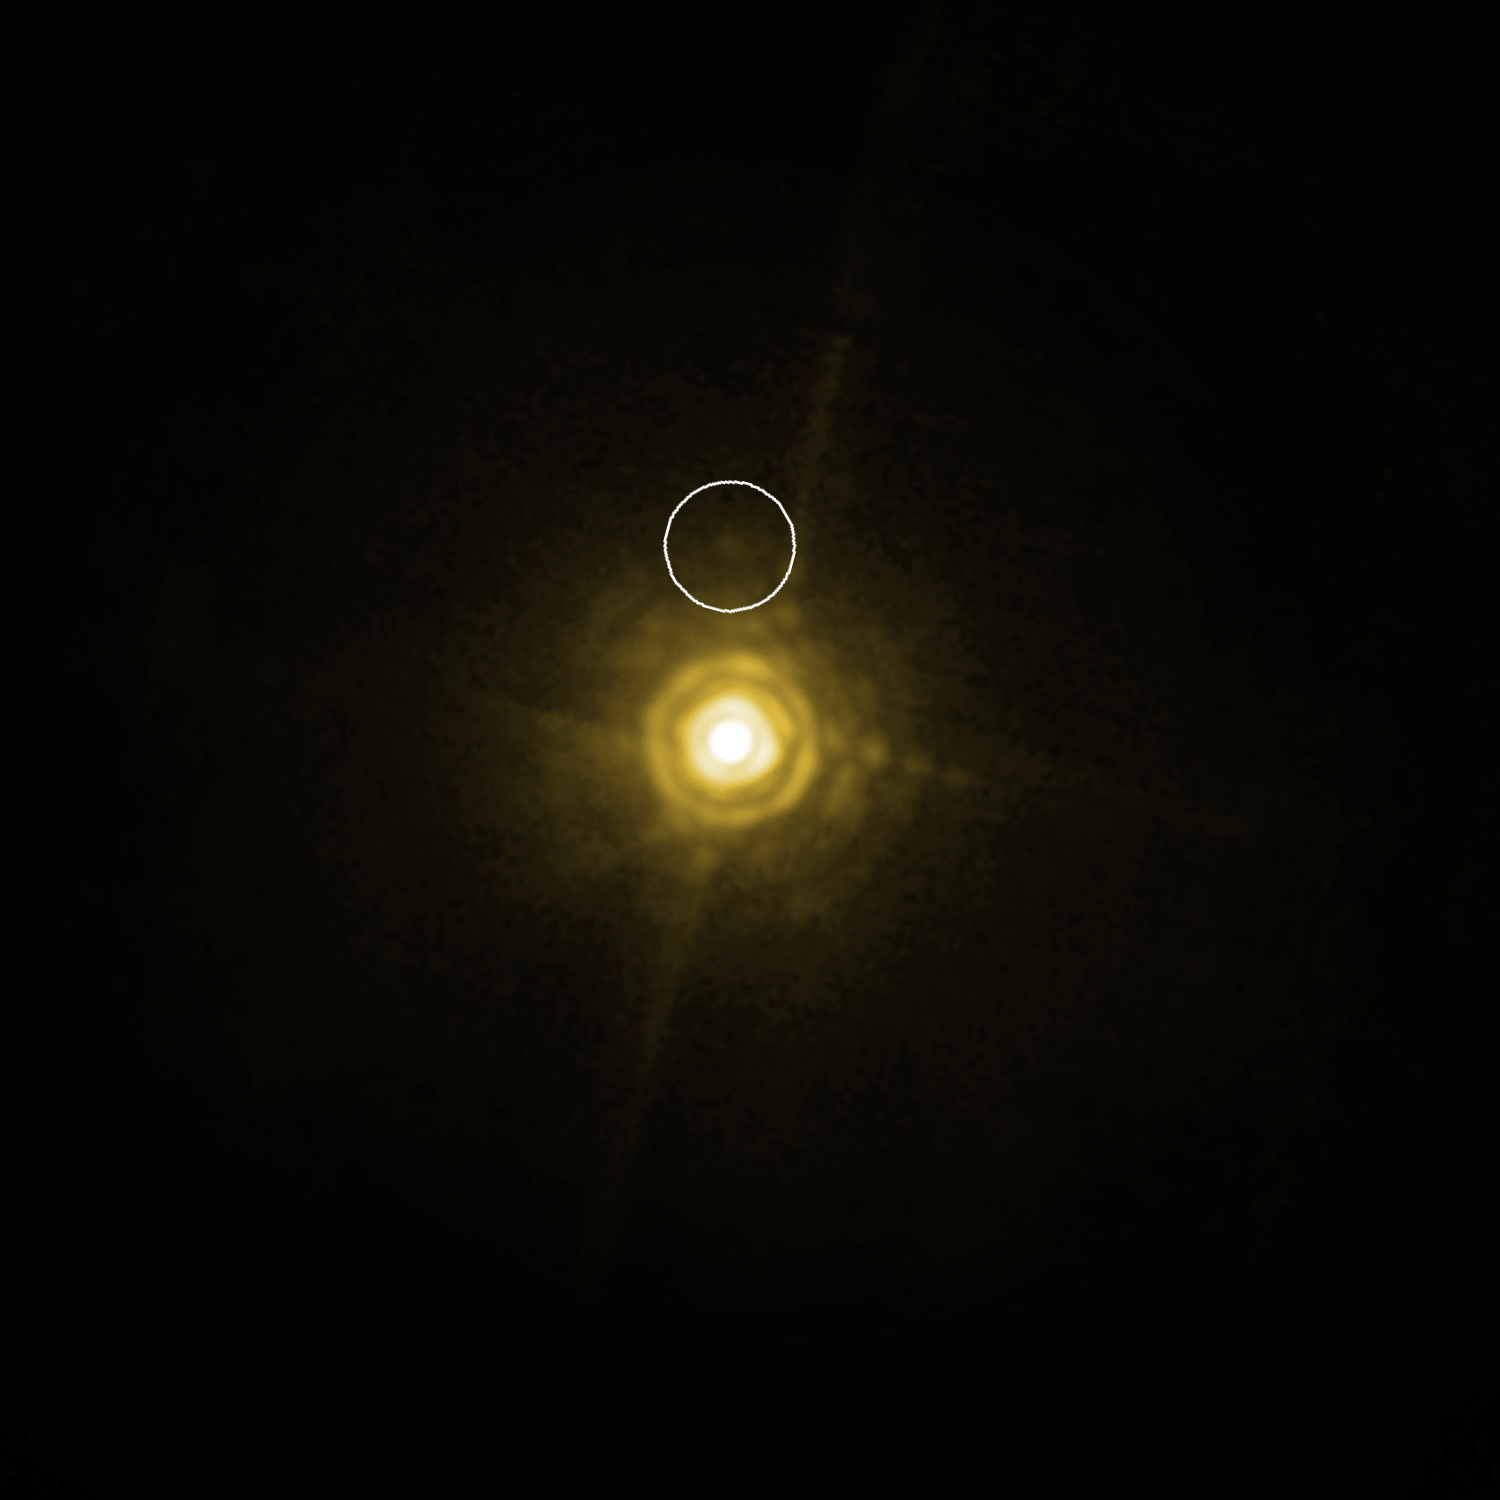

The system around HR 8799 (annotated)

The bright and very young star HR 8799, about 130 light-years away from Earth, hosts a planetary system that looks like a scaled-up model of our own Solar System. Three giant planetary companions have been detected so far, with masses between 7 and 10 times that of Jupiter and being between 20 and 70 times as far from their host star than the Earth is from the Sun; the system also includes two belts of smaller objects, similar to our asteroid and Kuiper belts. This NACO image shows the star and the middle planet (marked), of which the astronomers were able, after more than five hours of exposure time, to tease out the planet’s spectrum from the host star’s much brighter light. This is the first time the spectrum of an exoplanet orbiting a normal, almost Sun-like star has been obtained directly. According to the scientists it is like trying to see what a candle is made of, by observing it from a distance of two kilometres when it’s next to a blindingly bright 300 Watt lamp. Despite the power of the VLT’s extraordinary adaptive optics system, the spectrum of the planet appears very faint, but still contains enough information for the astronomers to characterise the object. The image of the star suffers from several diffraction artefacts, which should not be confused with the real signal of the exoplanet.

Credit: ESO/M. Janson